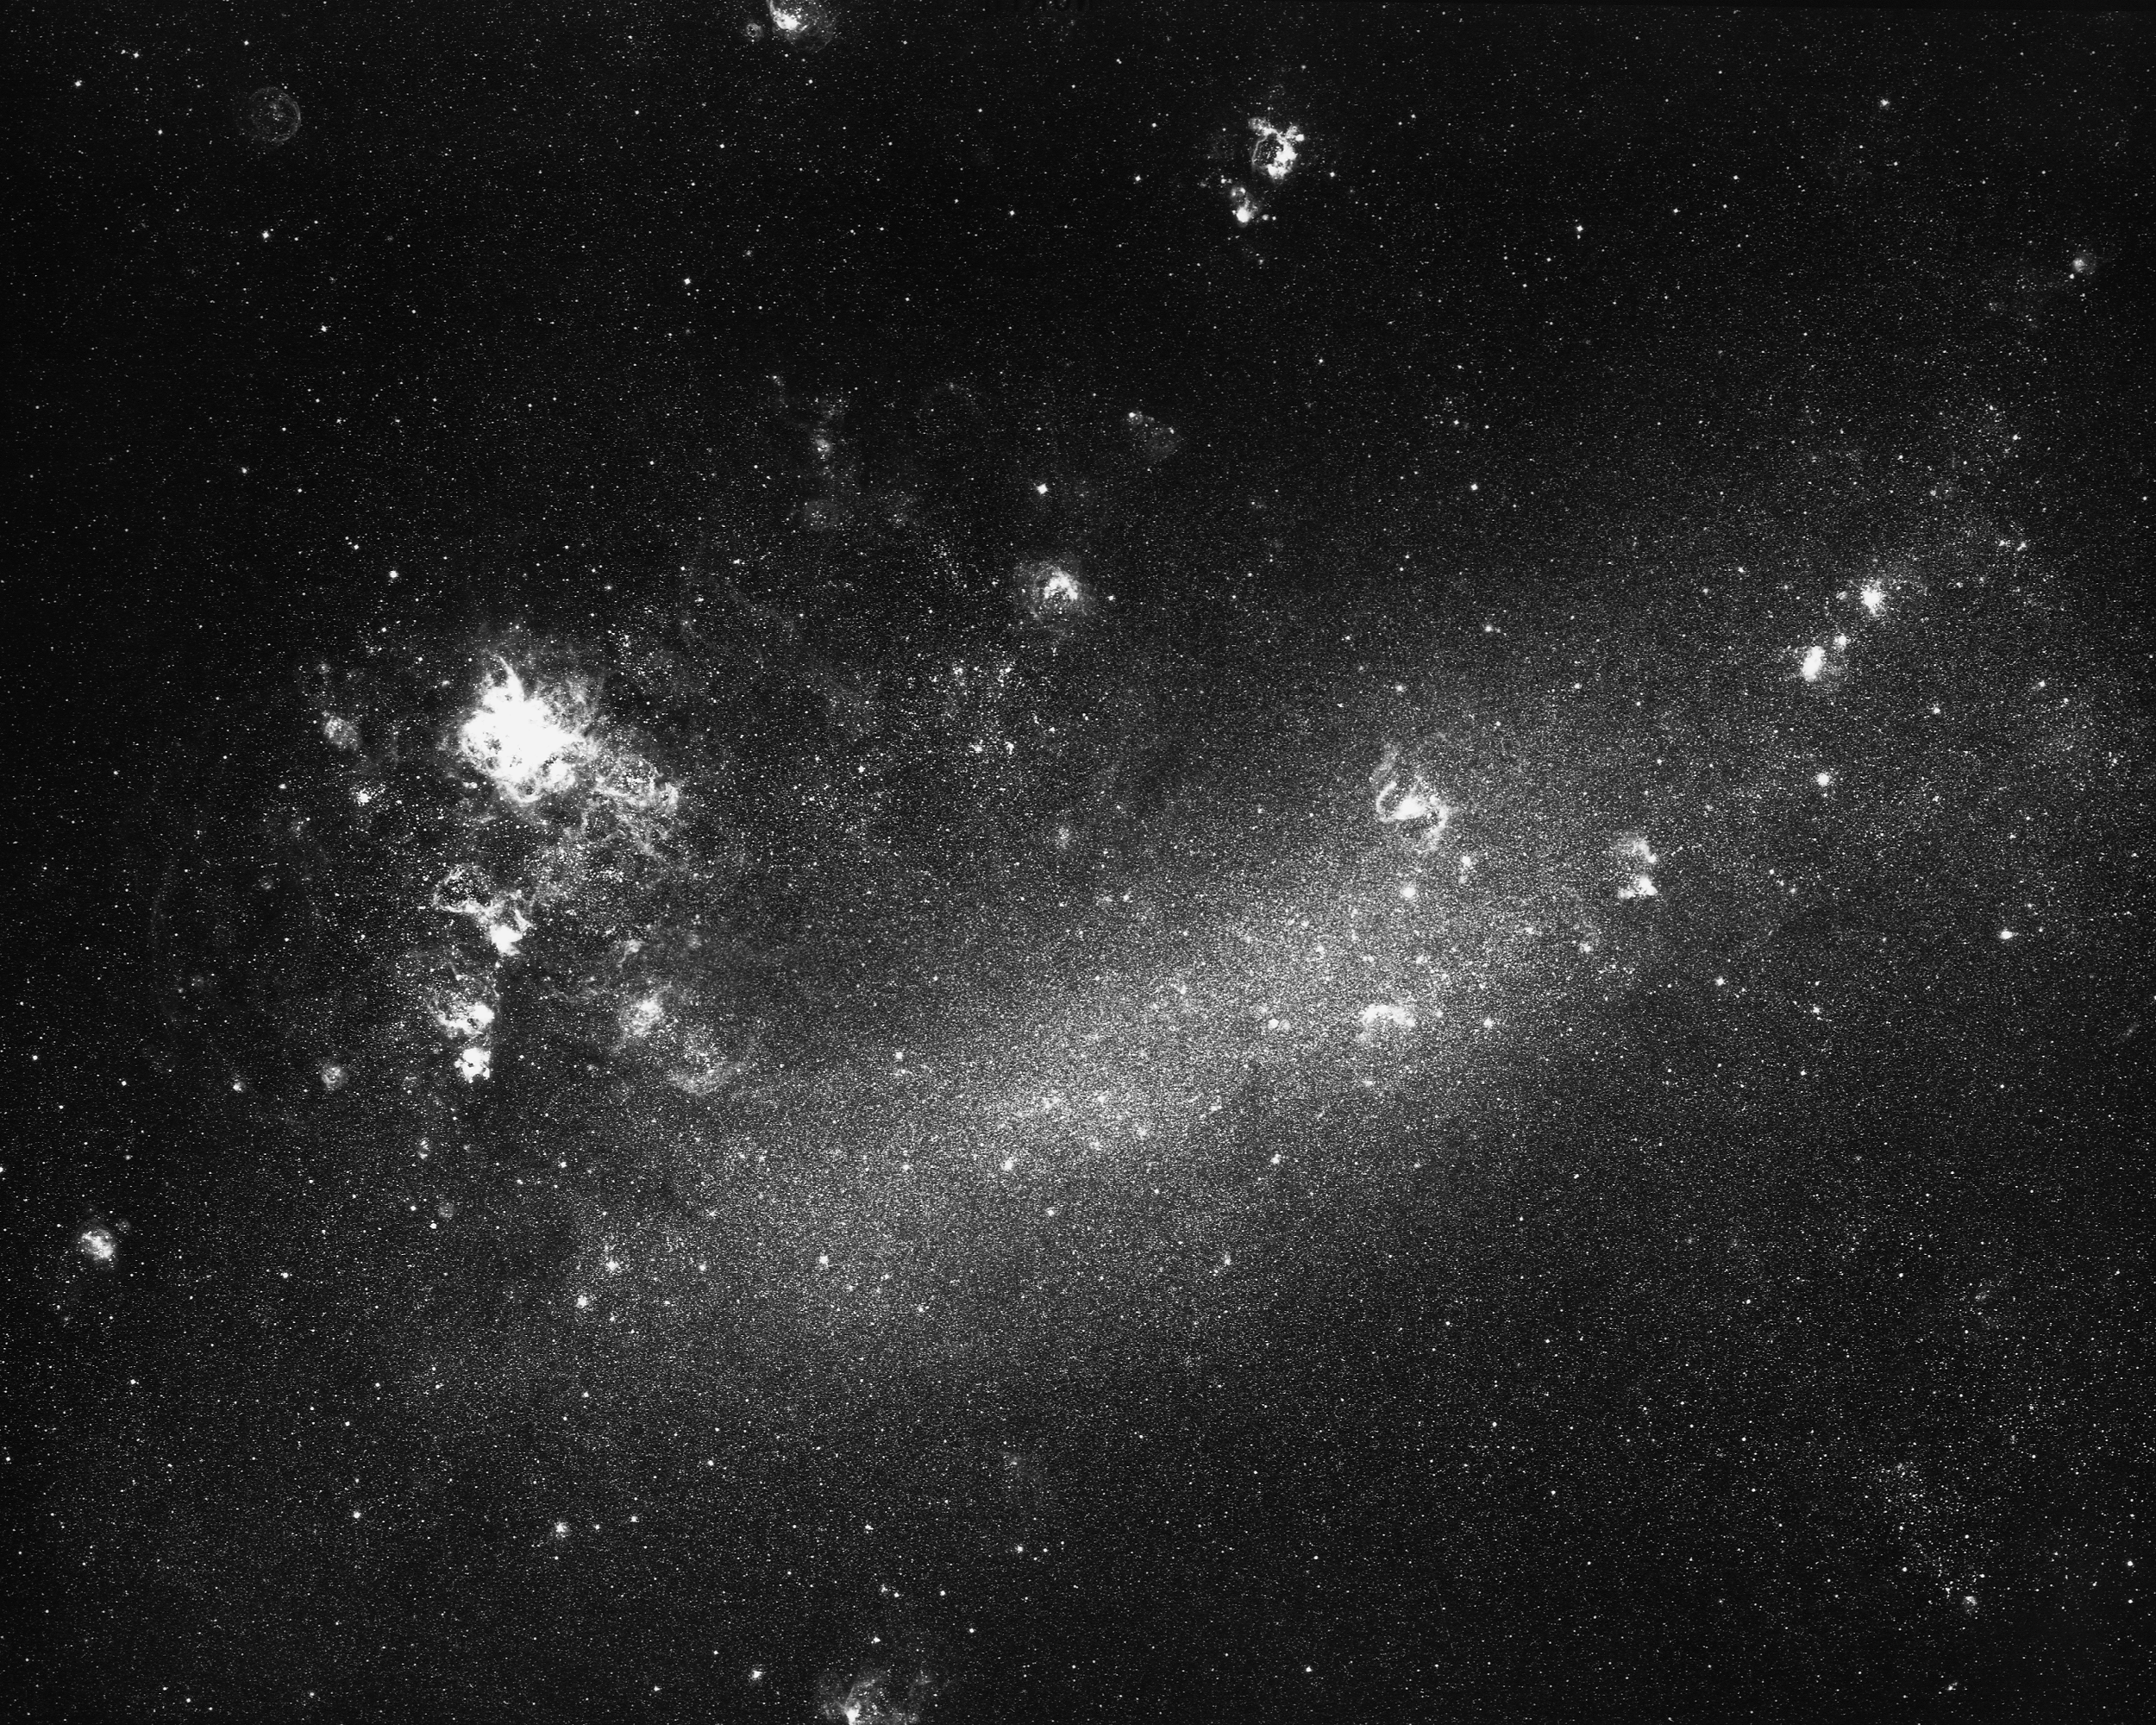

The Large Magellanic Cloud

A nearby irregular galaxy, the LMC is visible to the naked eye from the Southern Hemisphere and is a satellite to our own Galaxy. The large gaseous nebula is 30 Doradus, the Tarantula Nebula. From the CTIO Curtis Schmidt telescope, 1975.

Credit: NOIRLab/AURA/NSF